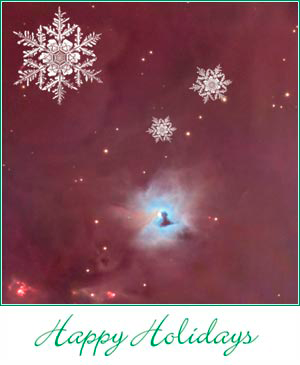

Happy Holidays!

Credit: NOIRLab